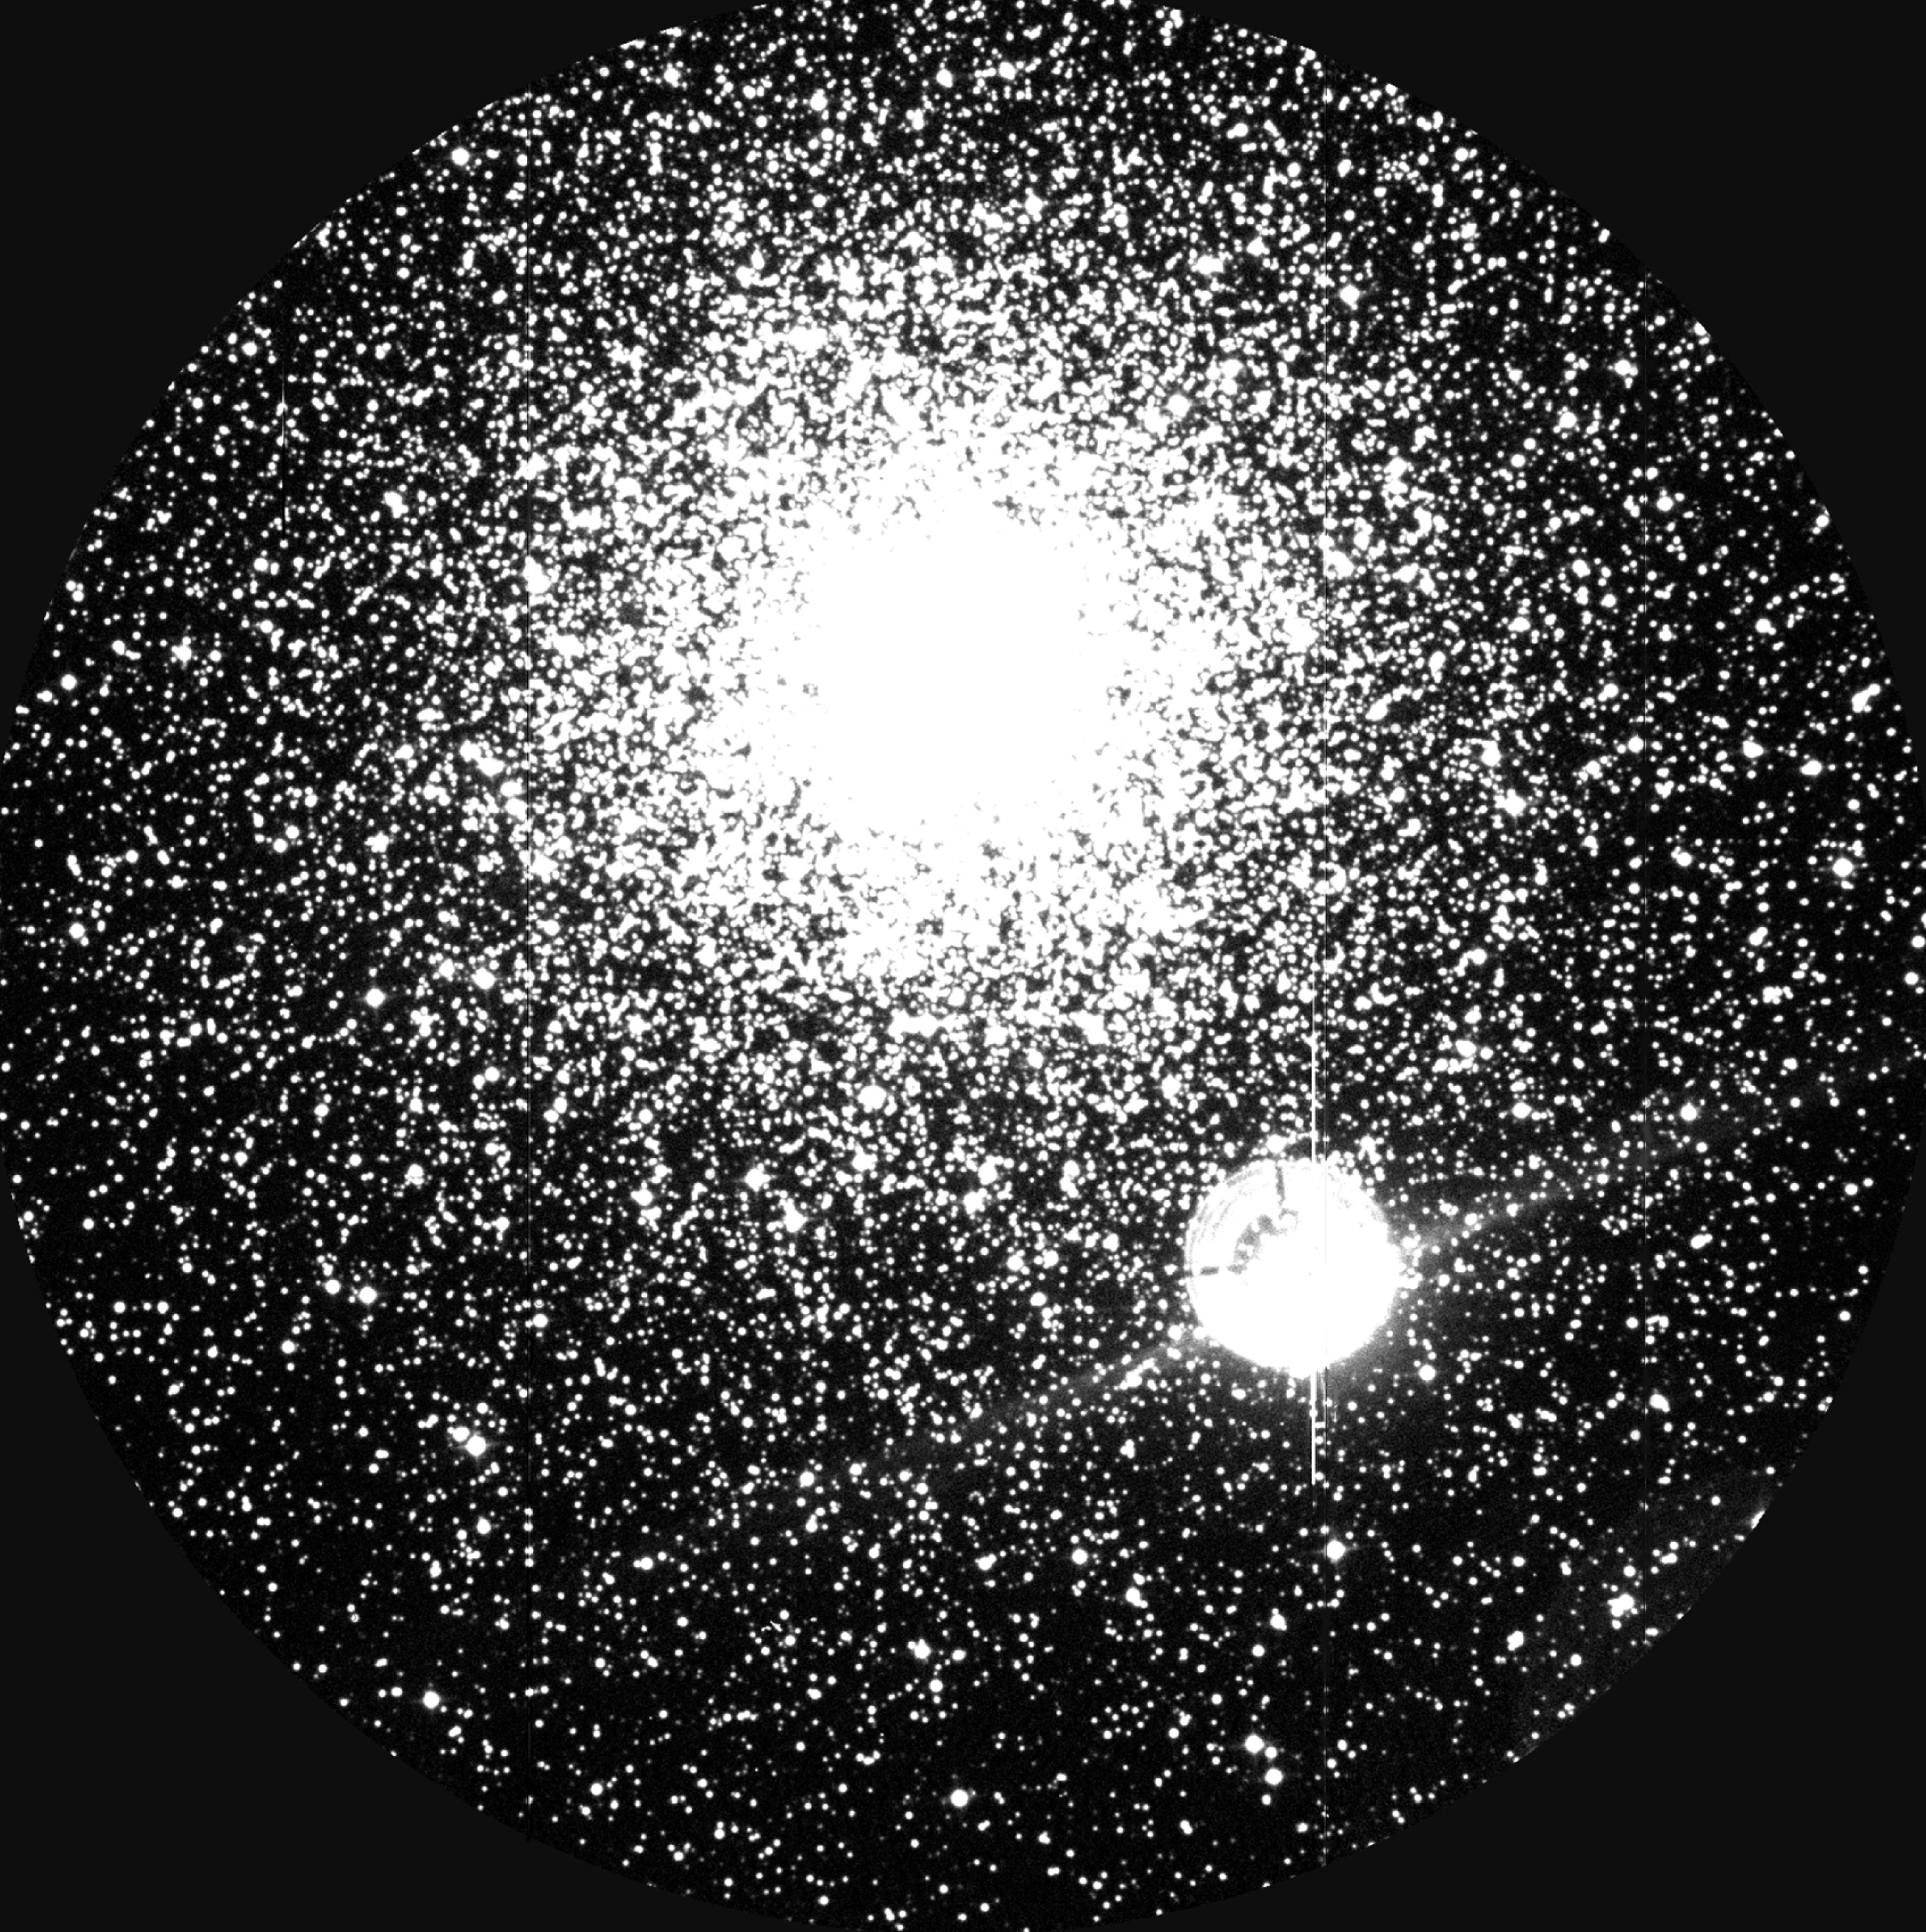

The globular cluster NGC 6752

An image of the globular cluster NGC 6752 ; stars for which spectra were obtained in the present programme are marked by small circles (only visible in the high-resolution version of this photo). NGC 6752 is a typical globular cluster, containing many hundreds of thousands of stars, of which some tens of thousands are visible in this photo. It is located at a distance of approximately 13,000 light-years and is one of the oldest known objects in the Universe. The bright, round object to the lower right of the cluster is the overexposed image of the 7th magnitude star HD 177999.

Credit: ESO